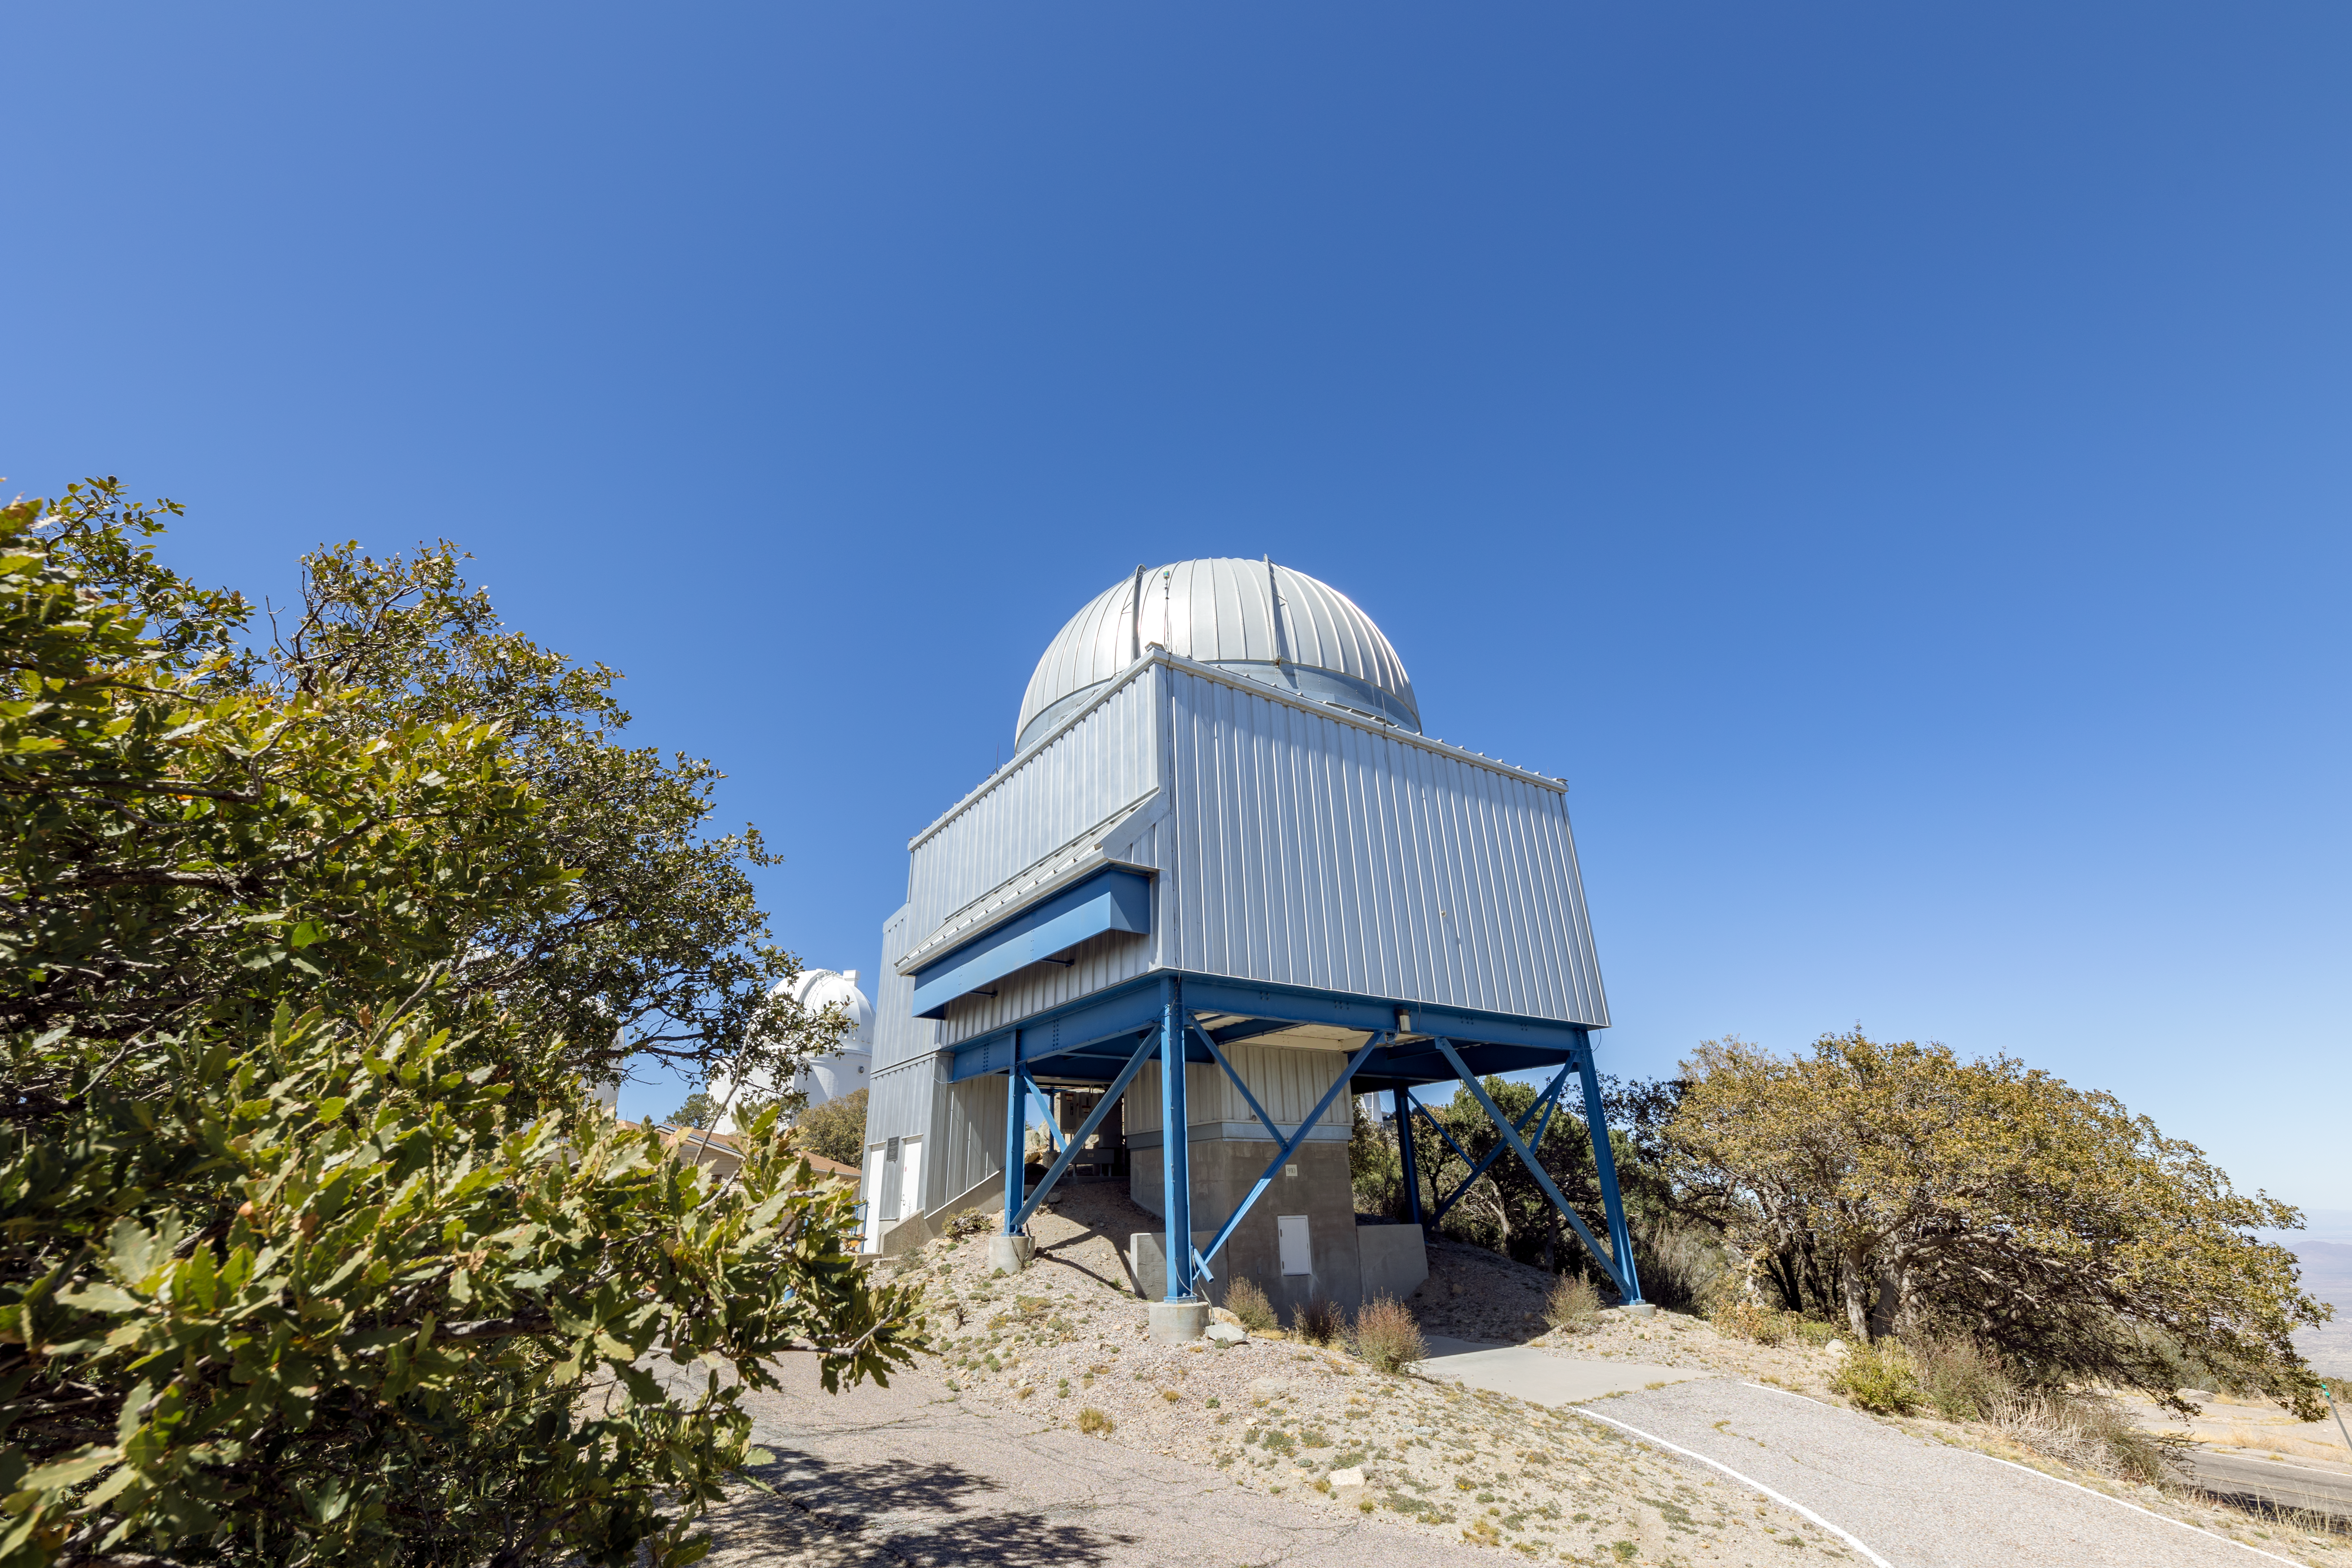

UA 1.8-meter Spacewatch Telescope

The UA 1.8-meter Spacewatch Telescope among Arizona shrubbery on Kitt Peak National Observatory.

Credit: KPNO/NOIRLab/NSF/AURA/T. Slovinský